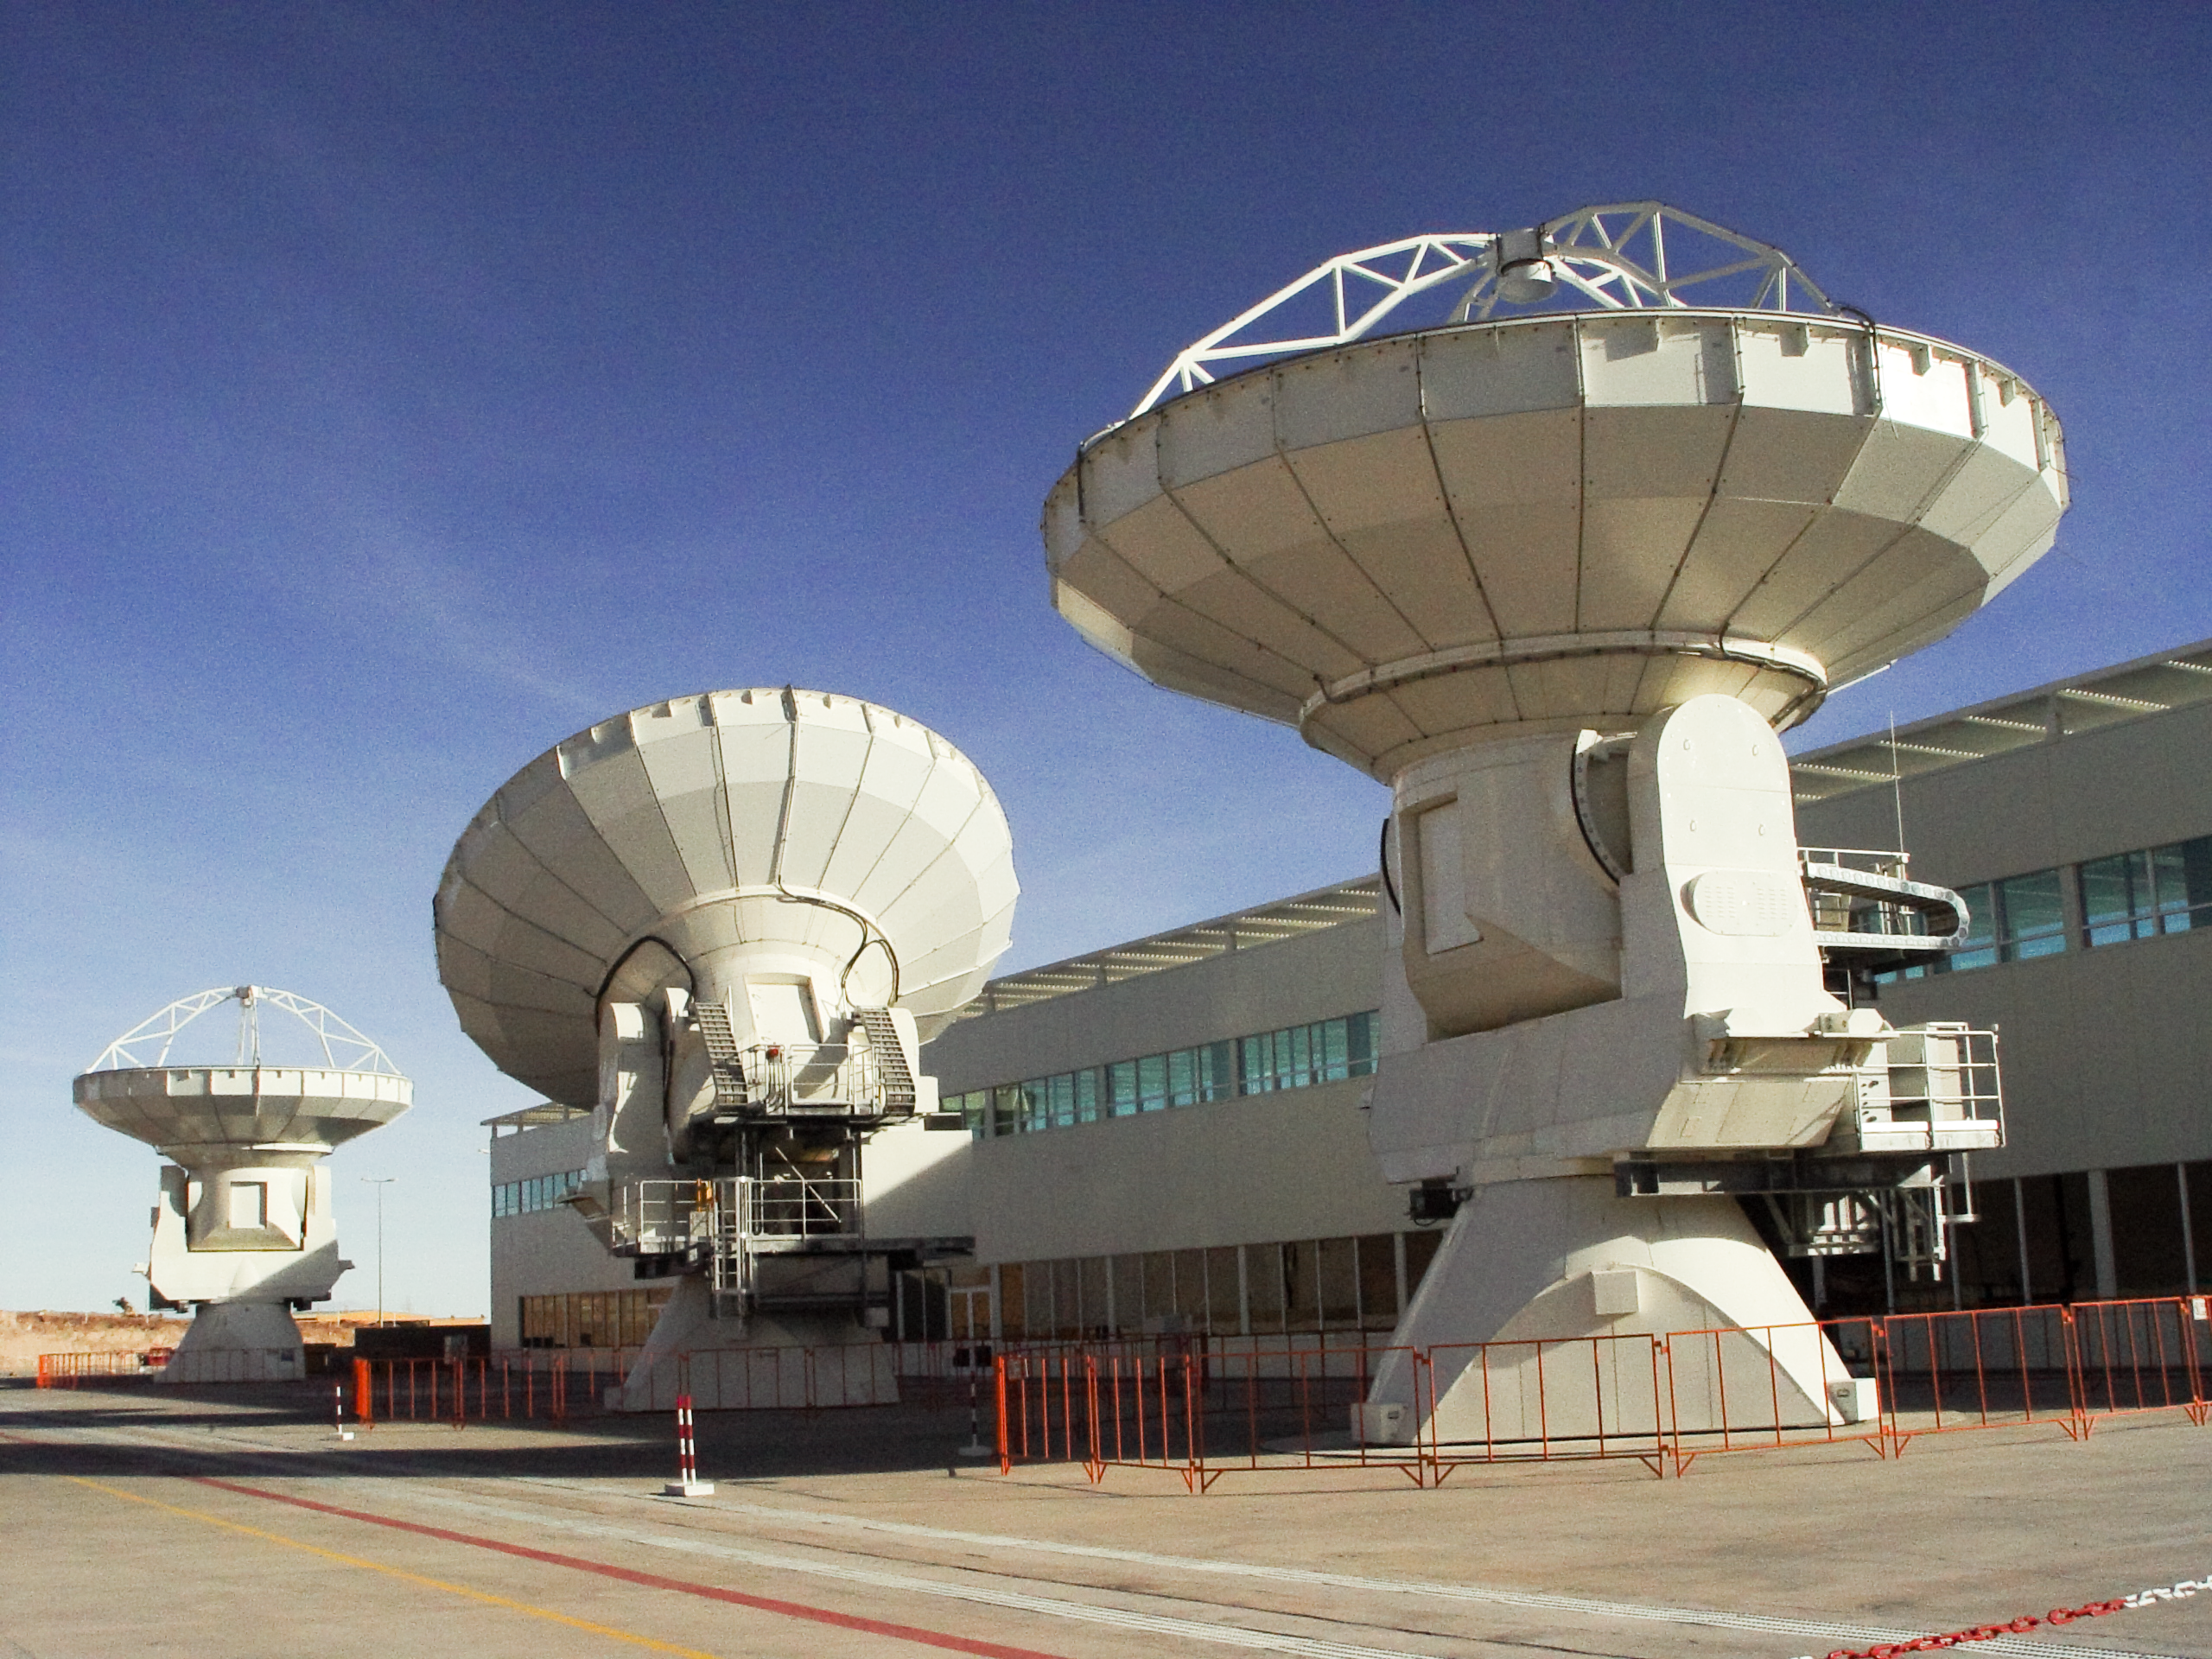

ALMA antennas

Three 12-metre antennas for ALMA at the Operations Support Facility on Chajnantor.

Credit: ALMA (ESO/NAOJ/NRAO)